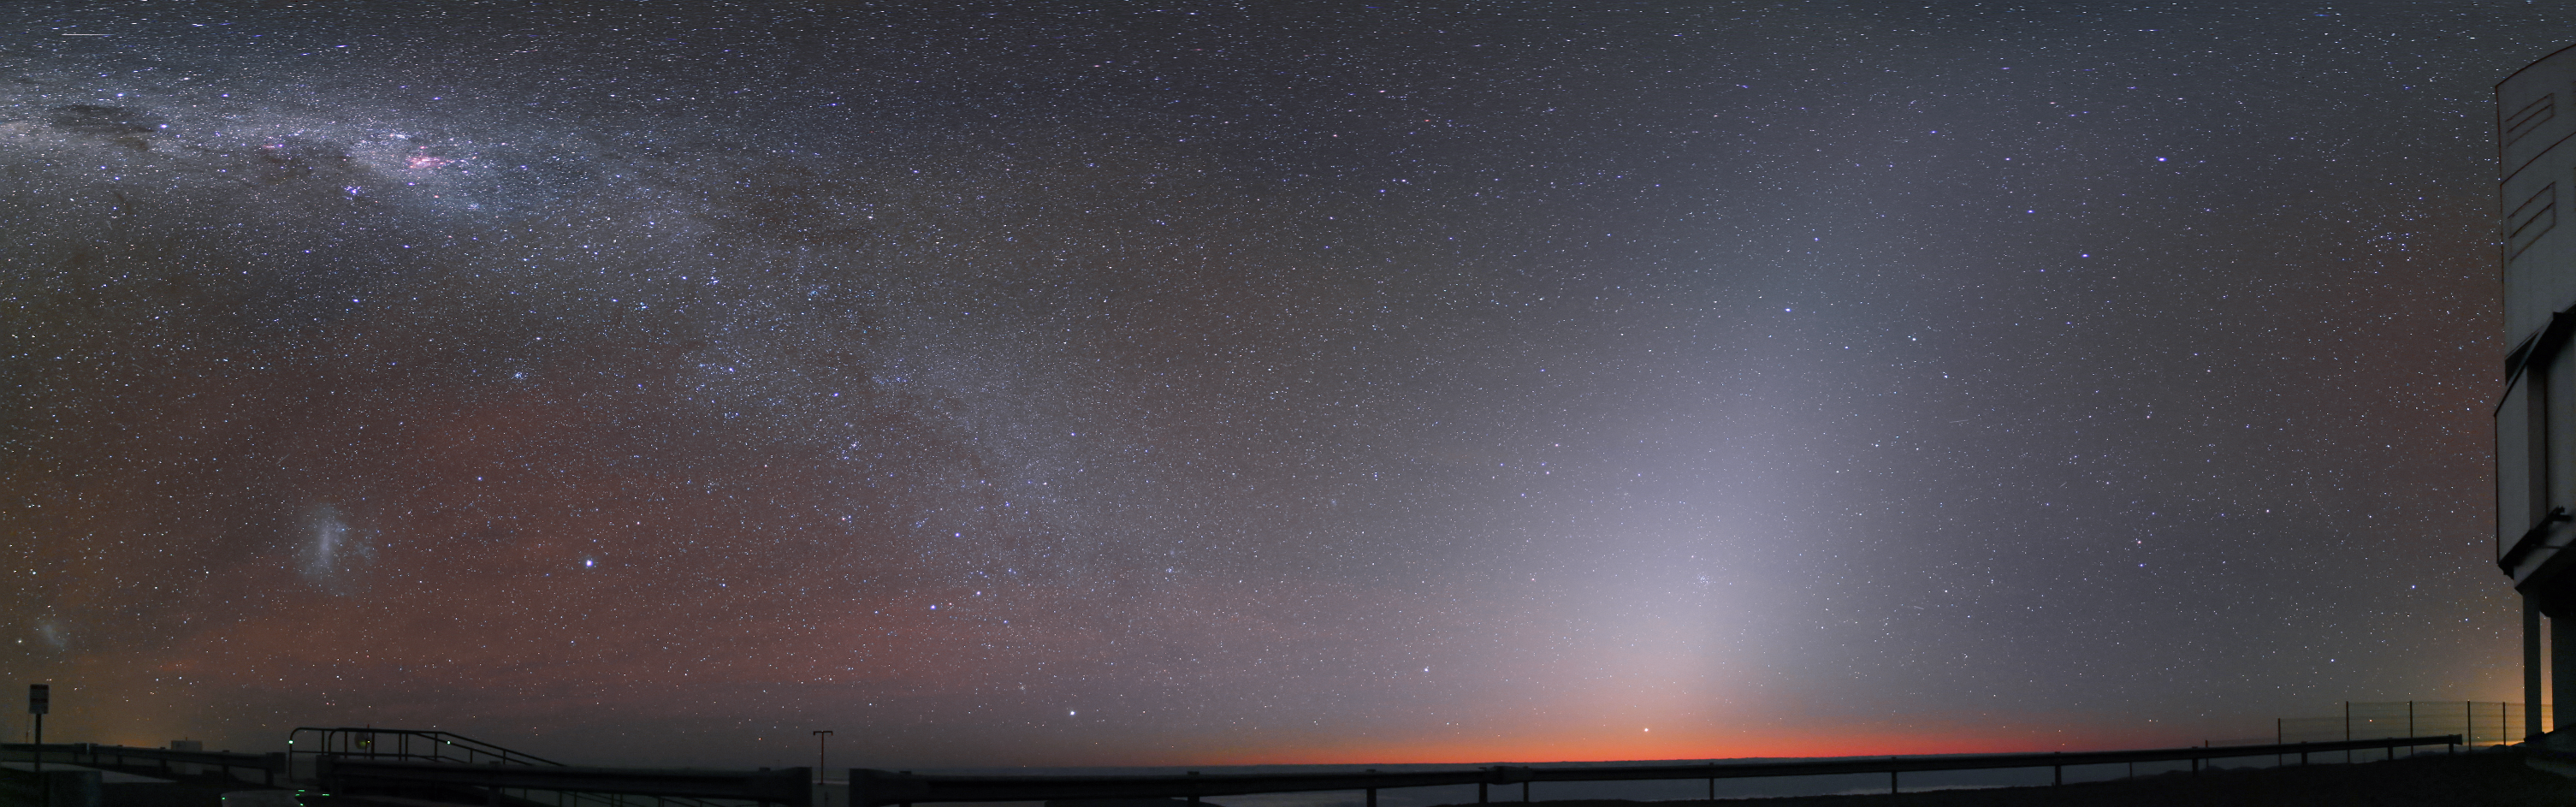

Zodiacal light at Paranal

This image shows a bright zodiacal light at the Paranal Observatory. On the left side of the image, beyond the Milky Way, the Small and the Large Magellanic Clouds are visible. These are dwarf galaxies surrounding the Milky Way.

Credit: R. Wesson/ESO